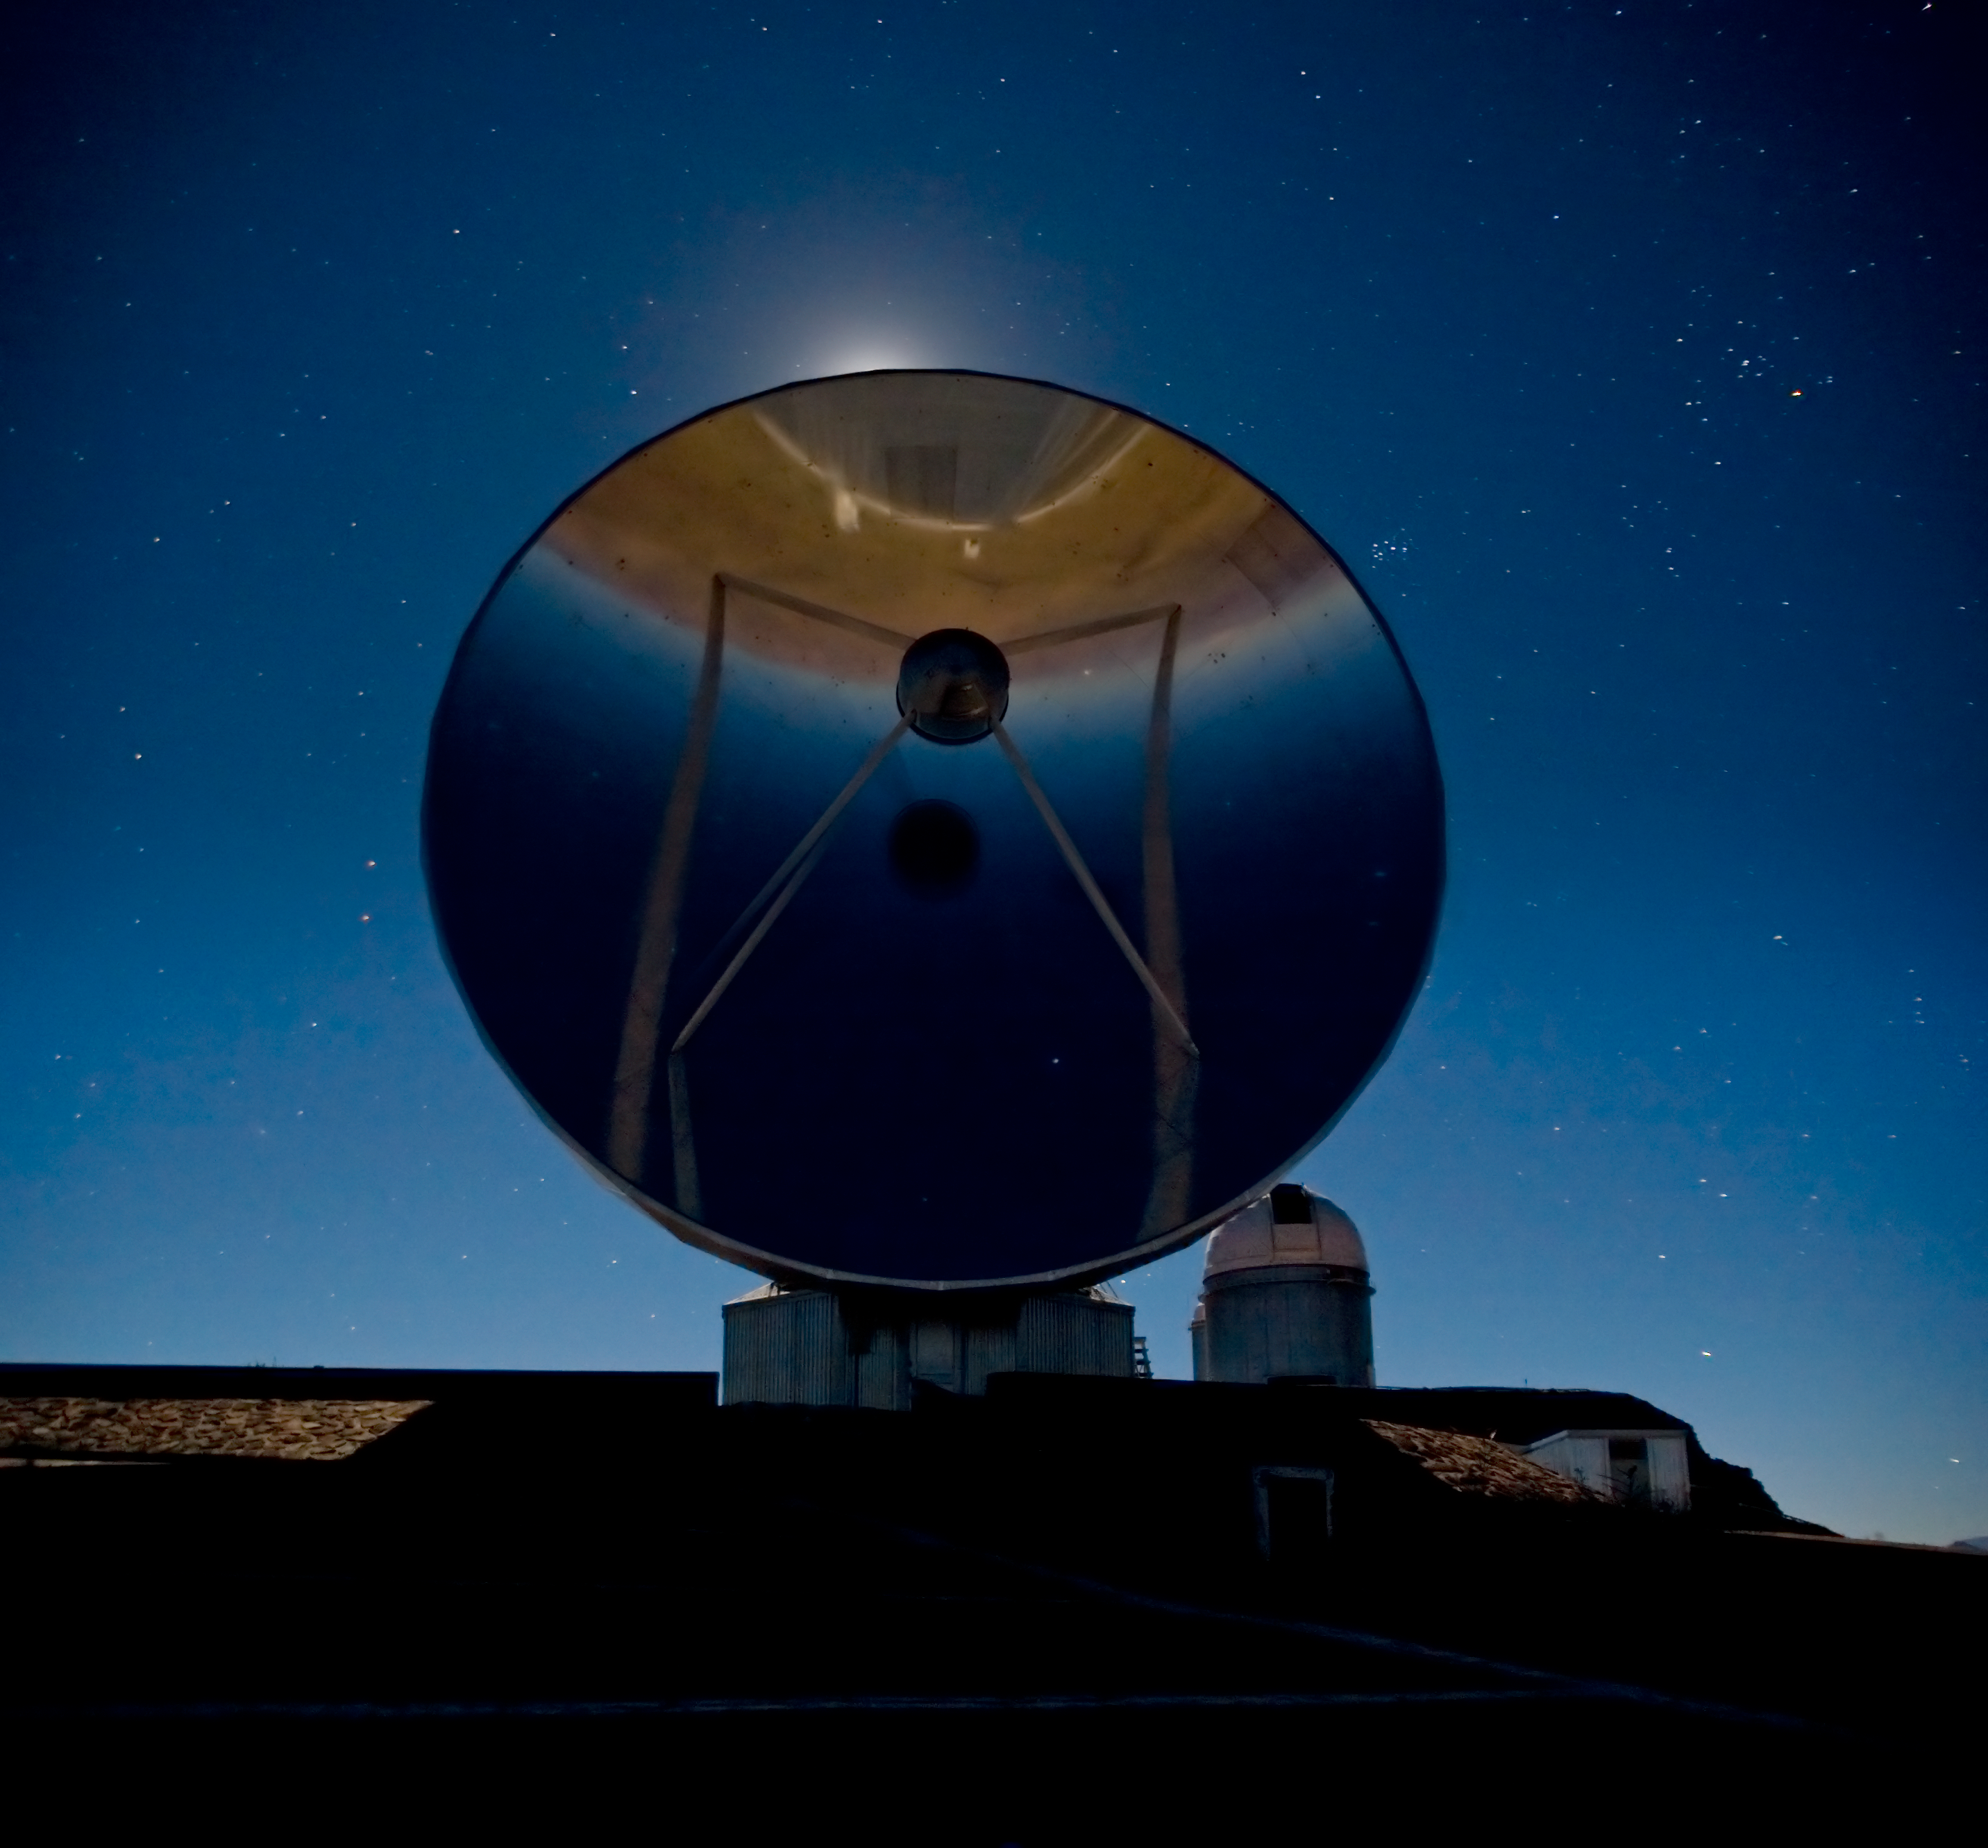

SEST on La Silla

In the centre of the image is the 15-metre dish of the Swedish-ESO Submillimetre Telescope (SEST), backlit by the Moon. On the right, further away, is the dome of the ESO 3.6-metre telescope, at the highest point of the mountain. The reddish star on the top right of the image is Aldebaran, in the constellation of Taurus. The Pleiades star cluster is seen just to the right (2 o'clock position) of SEST. There is an upside-down reflection of the sky and the horizon behind the photographer in the highly polished antenna dish.

Credit: ESO